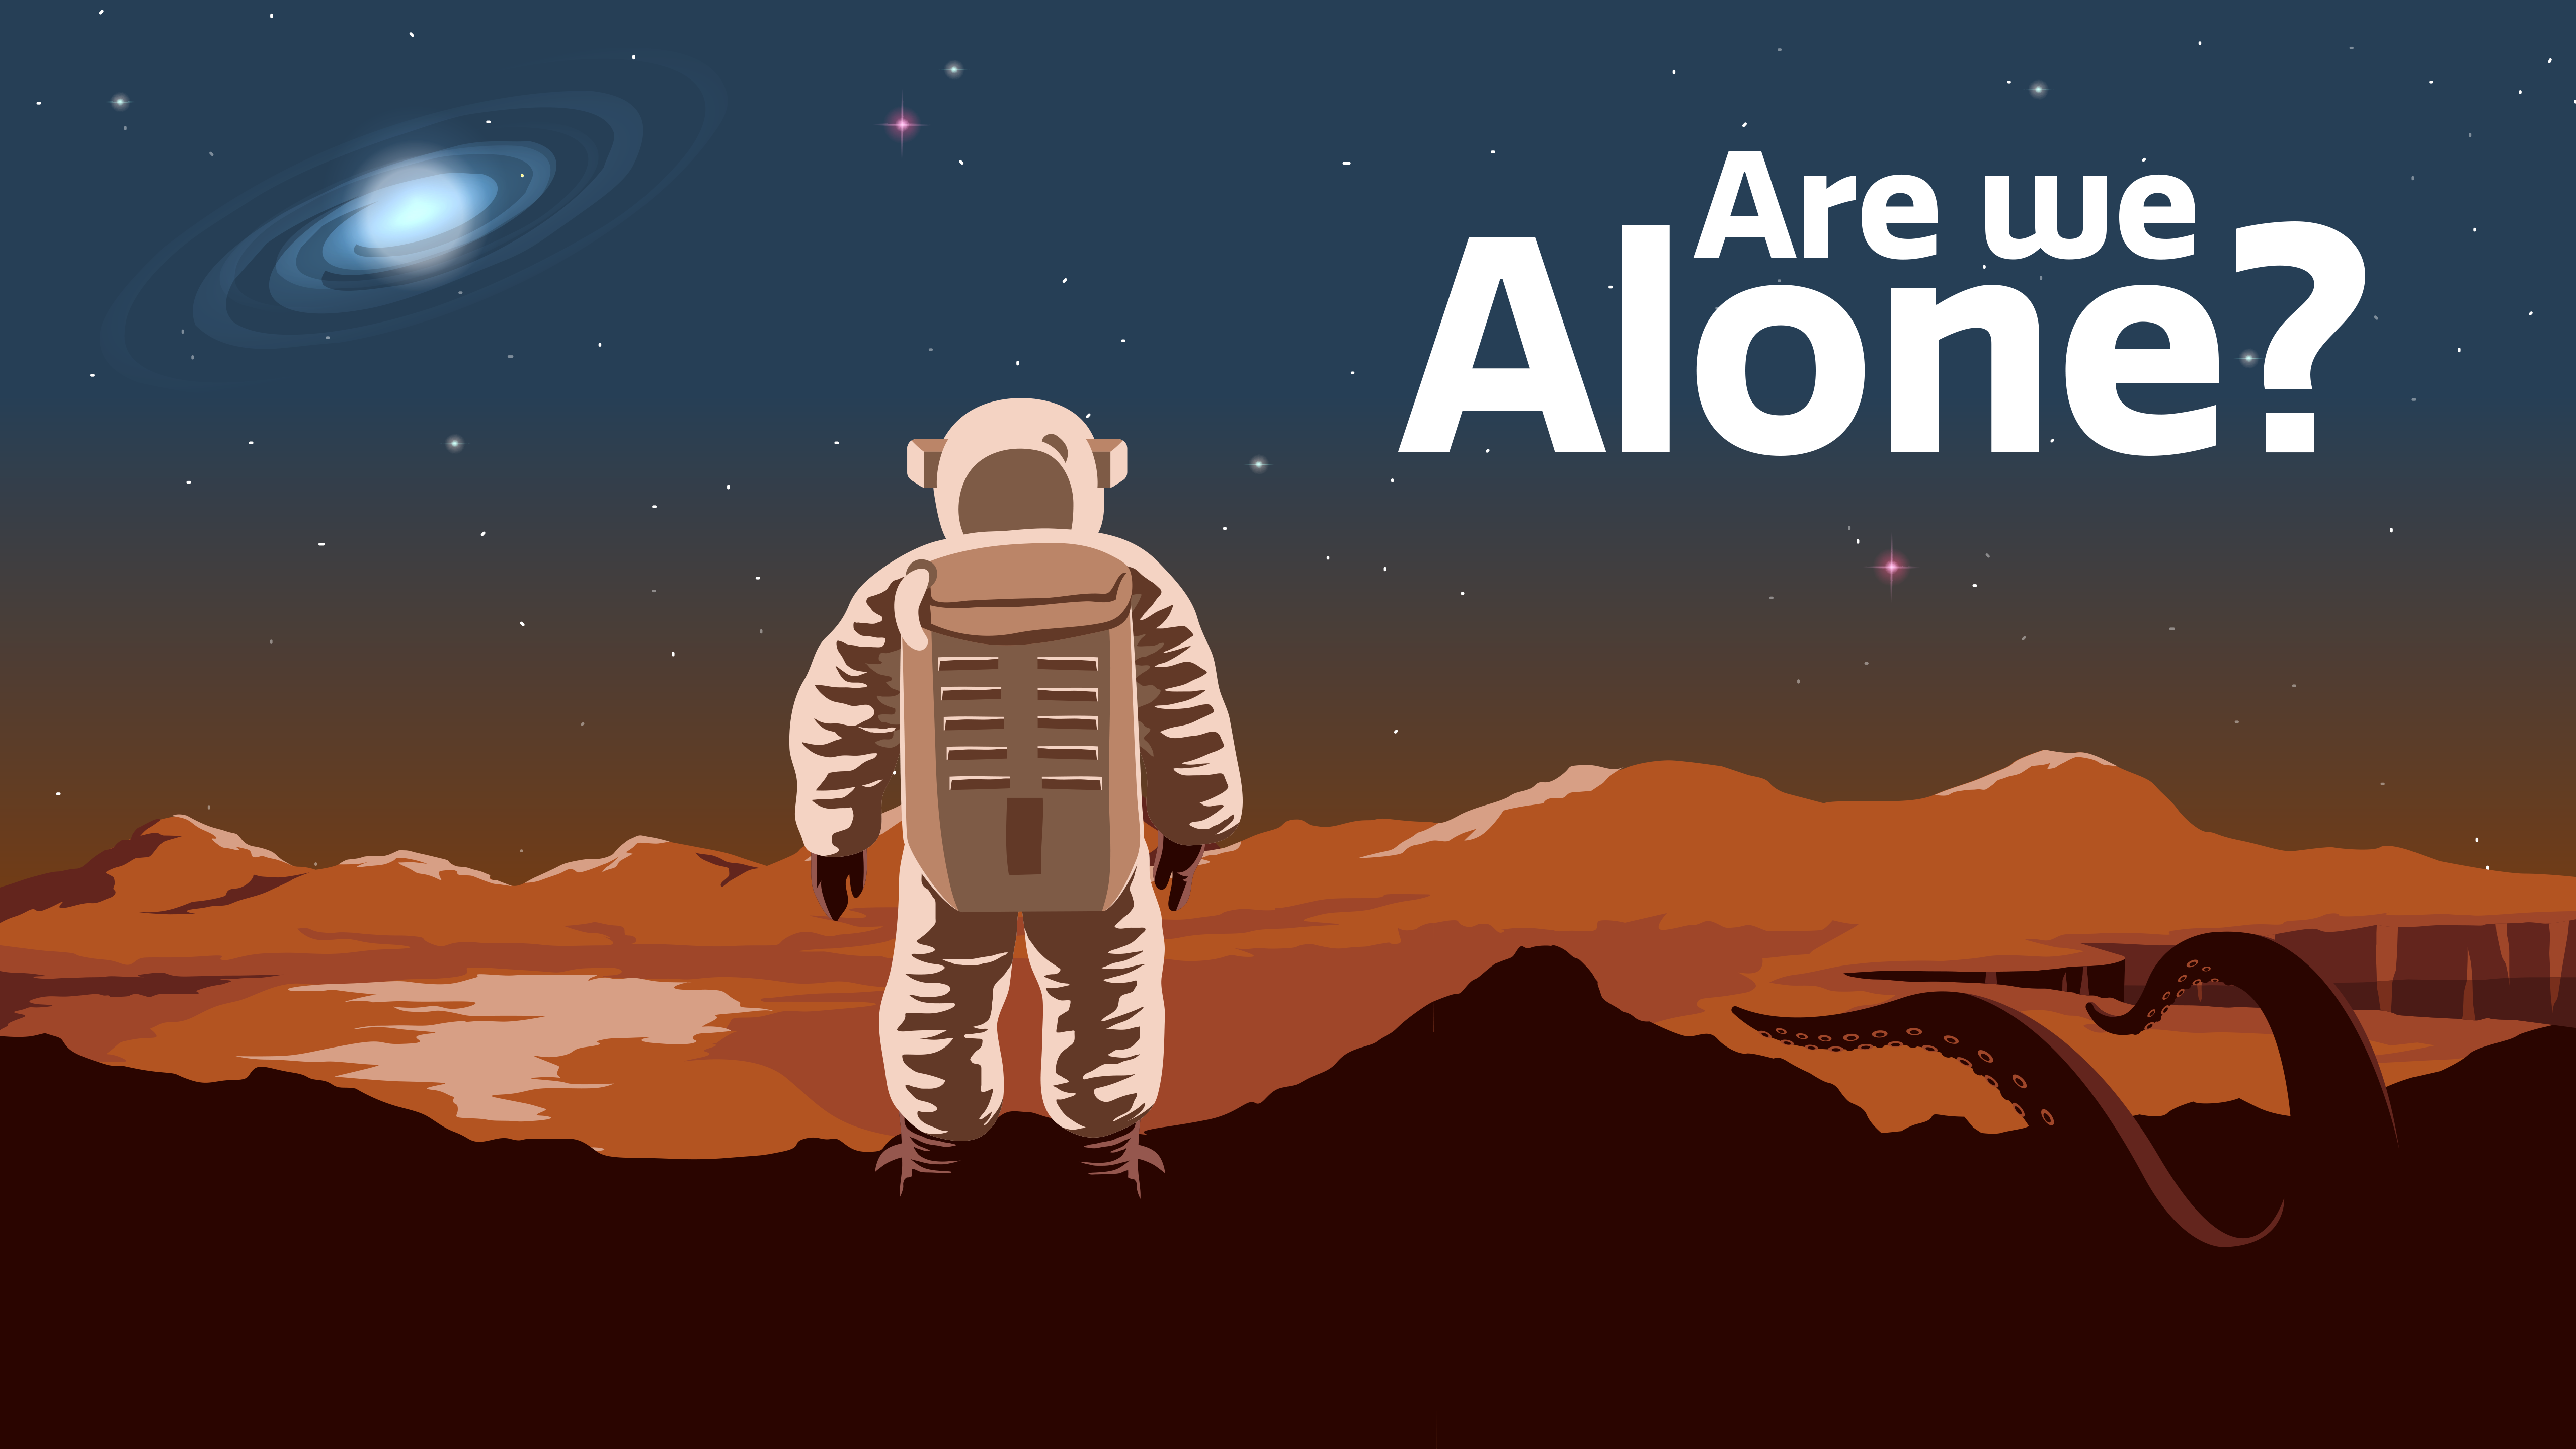

Are We Alone?

Part of the Foundational Diagrams collection.

Credit: NOIRLab/NSF/AURA/P. Marenfeld